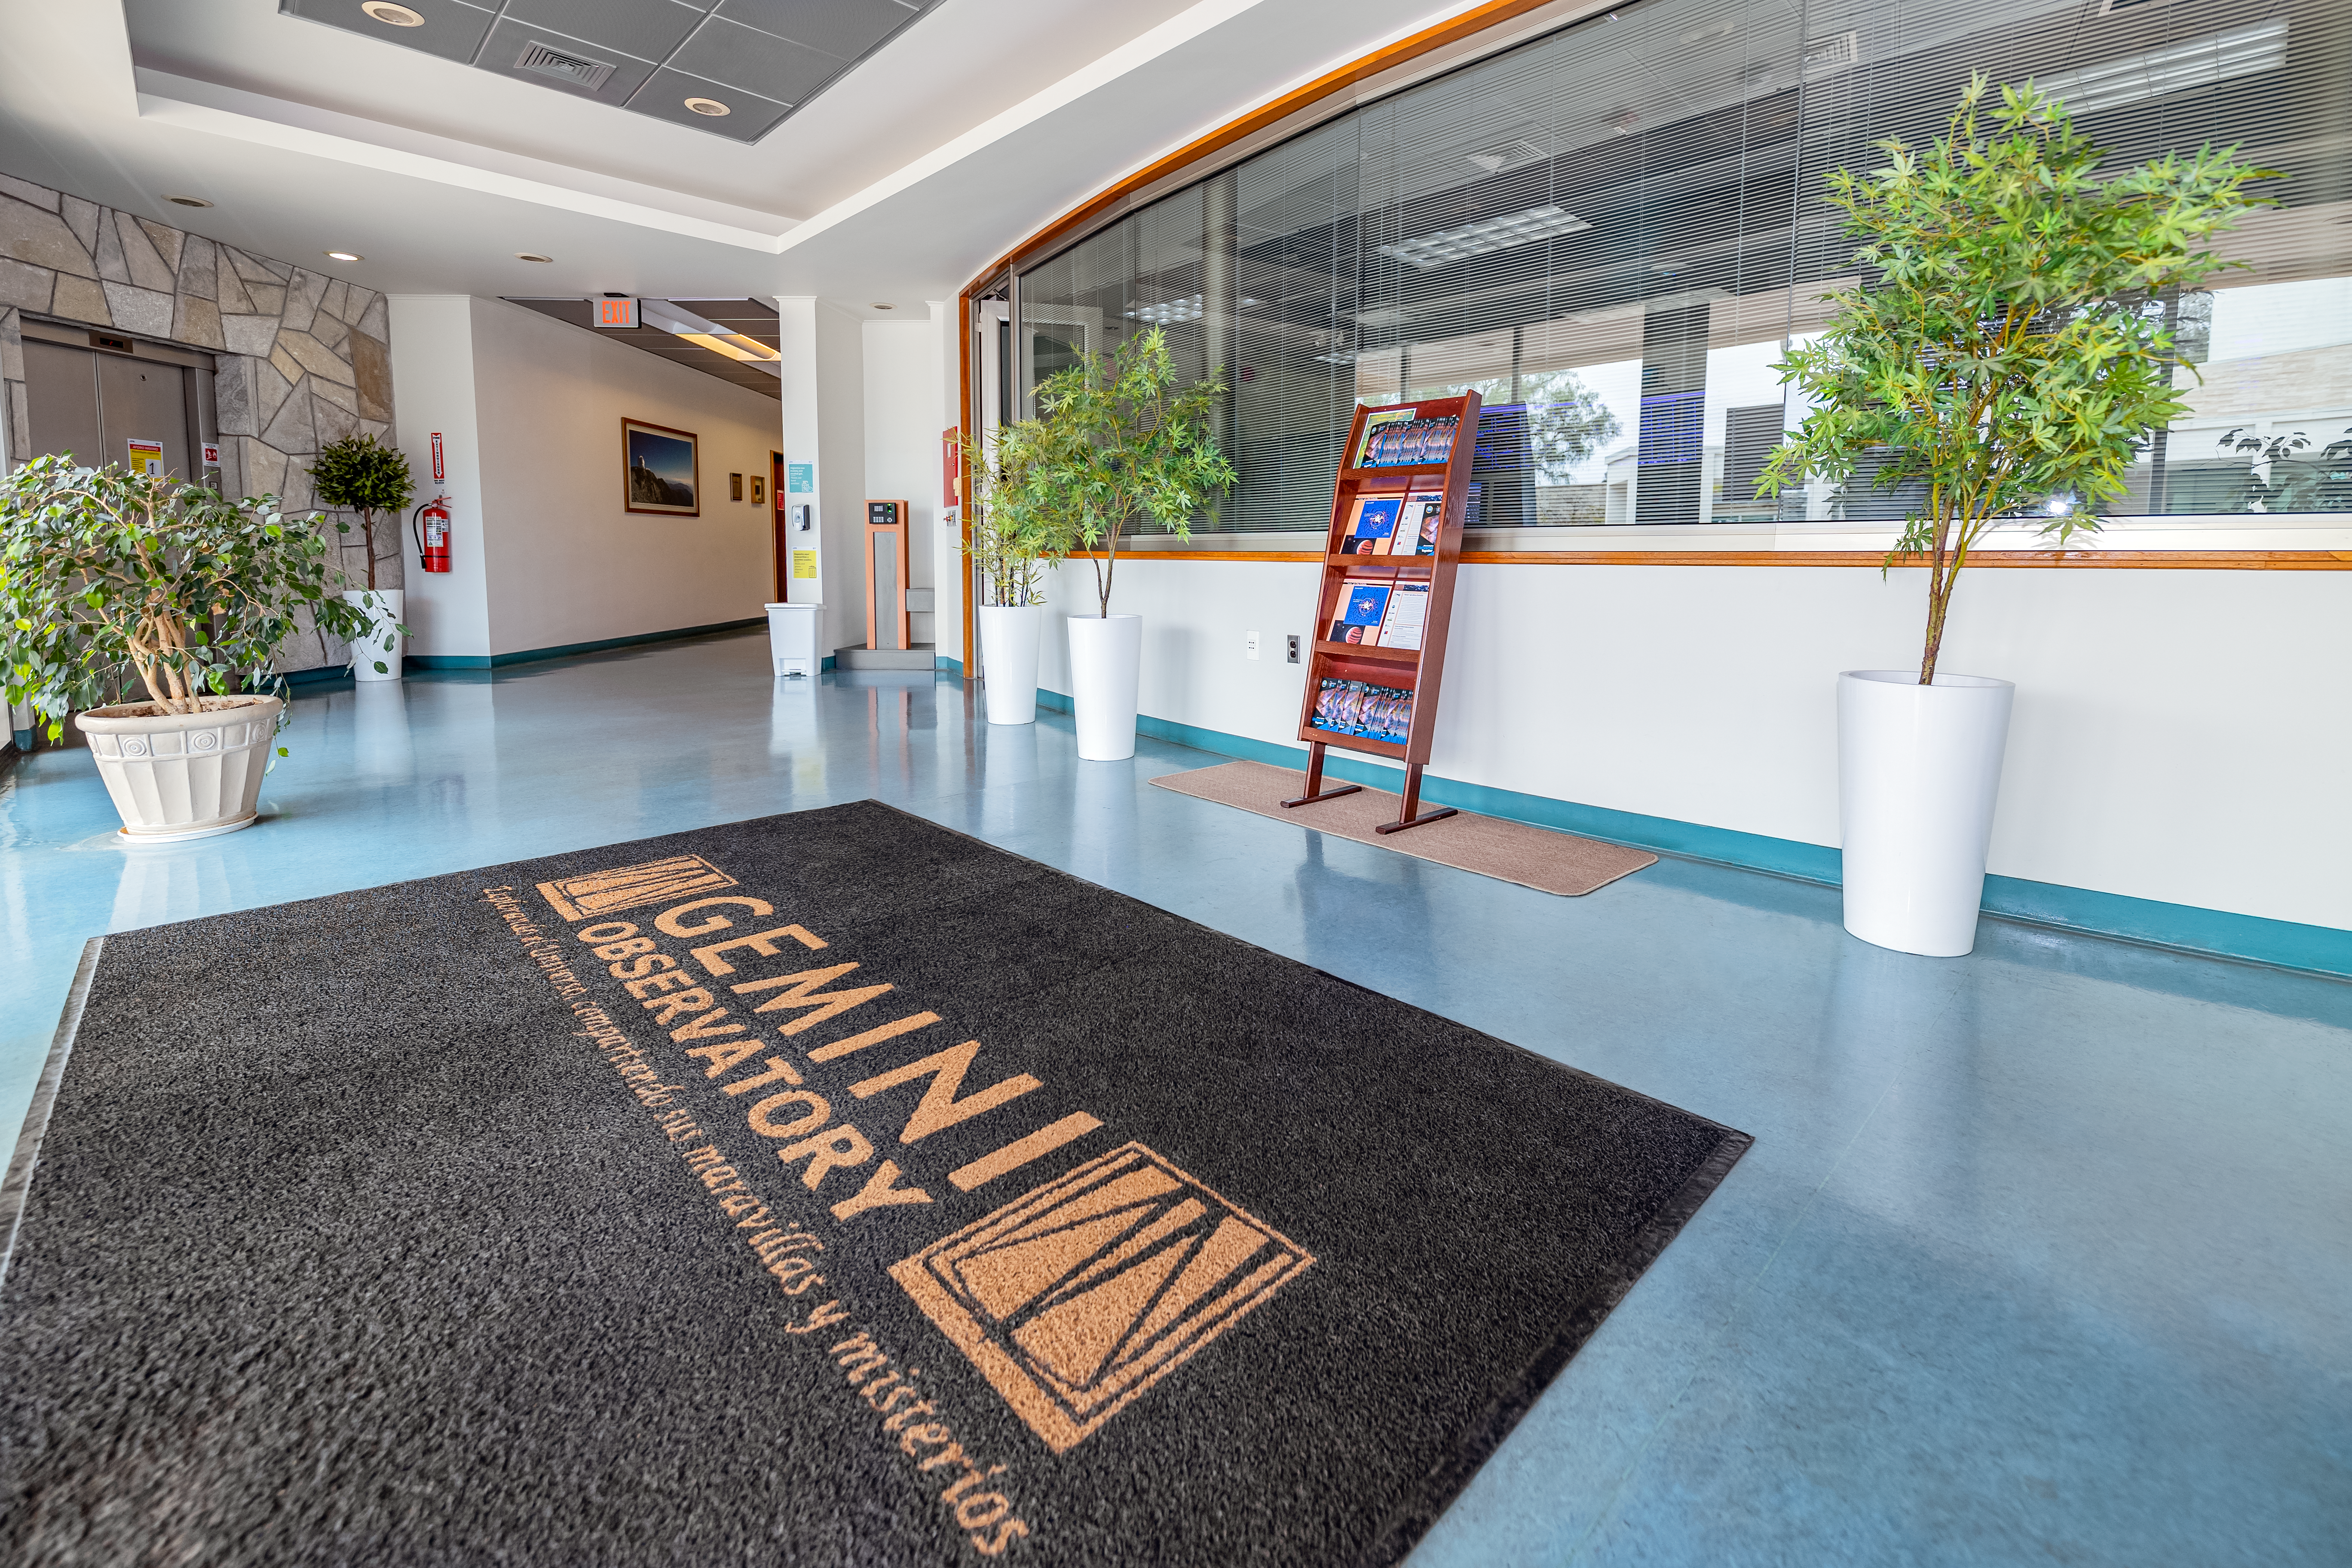

AURA Recinto Building C Entrance Hall

The entrance hall at AURA Recinto's Building C in La Serena, Chile.

Credit: NOIRLab/NSF/AURA/T. Slovinský